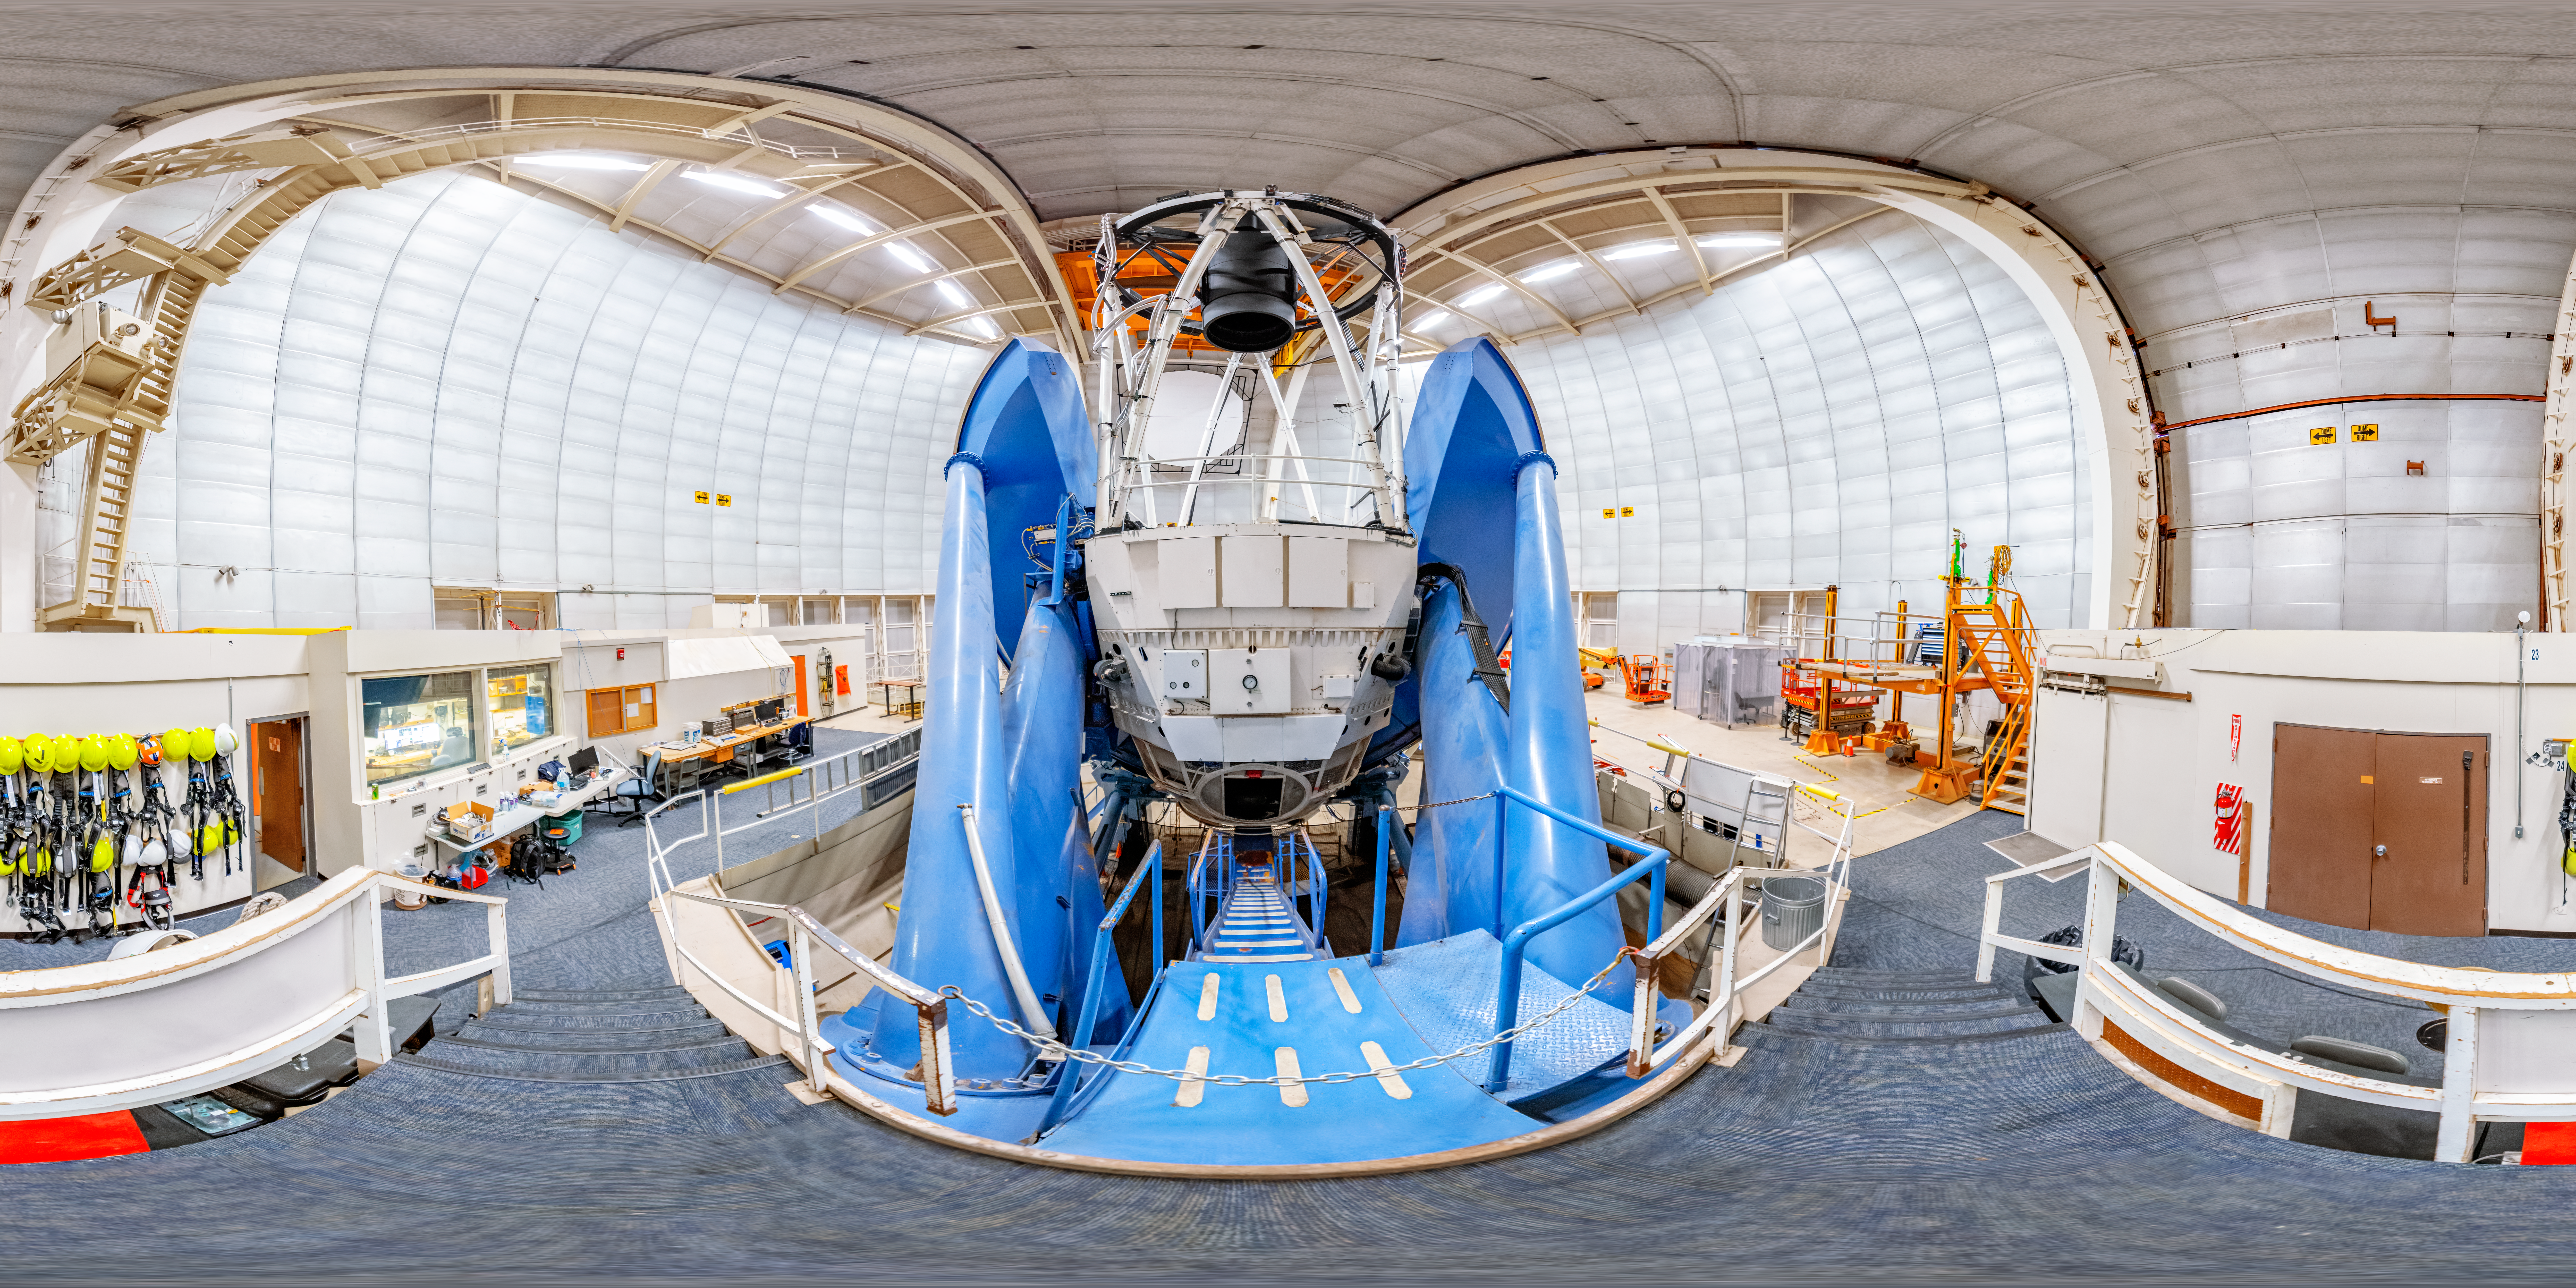

Nicholas U. Mayall 4-meter Telescope 360 Panorama

A 360 panorama of the Nicholas U. Mayall 4-meter Telescope at Kitt Peak National Observatory in Arizona.

A fulldome version of this image can be viewed here.

Credit: NOIRLab/NSF/AURA/T. Slovinský